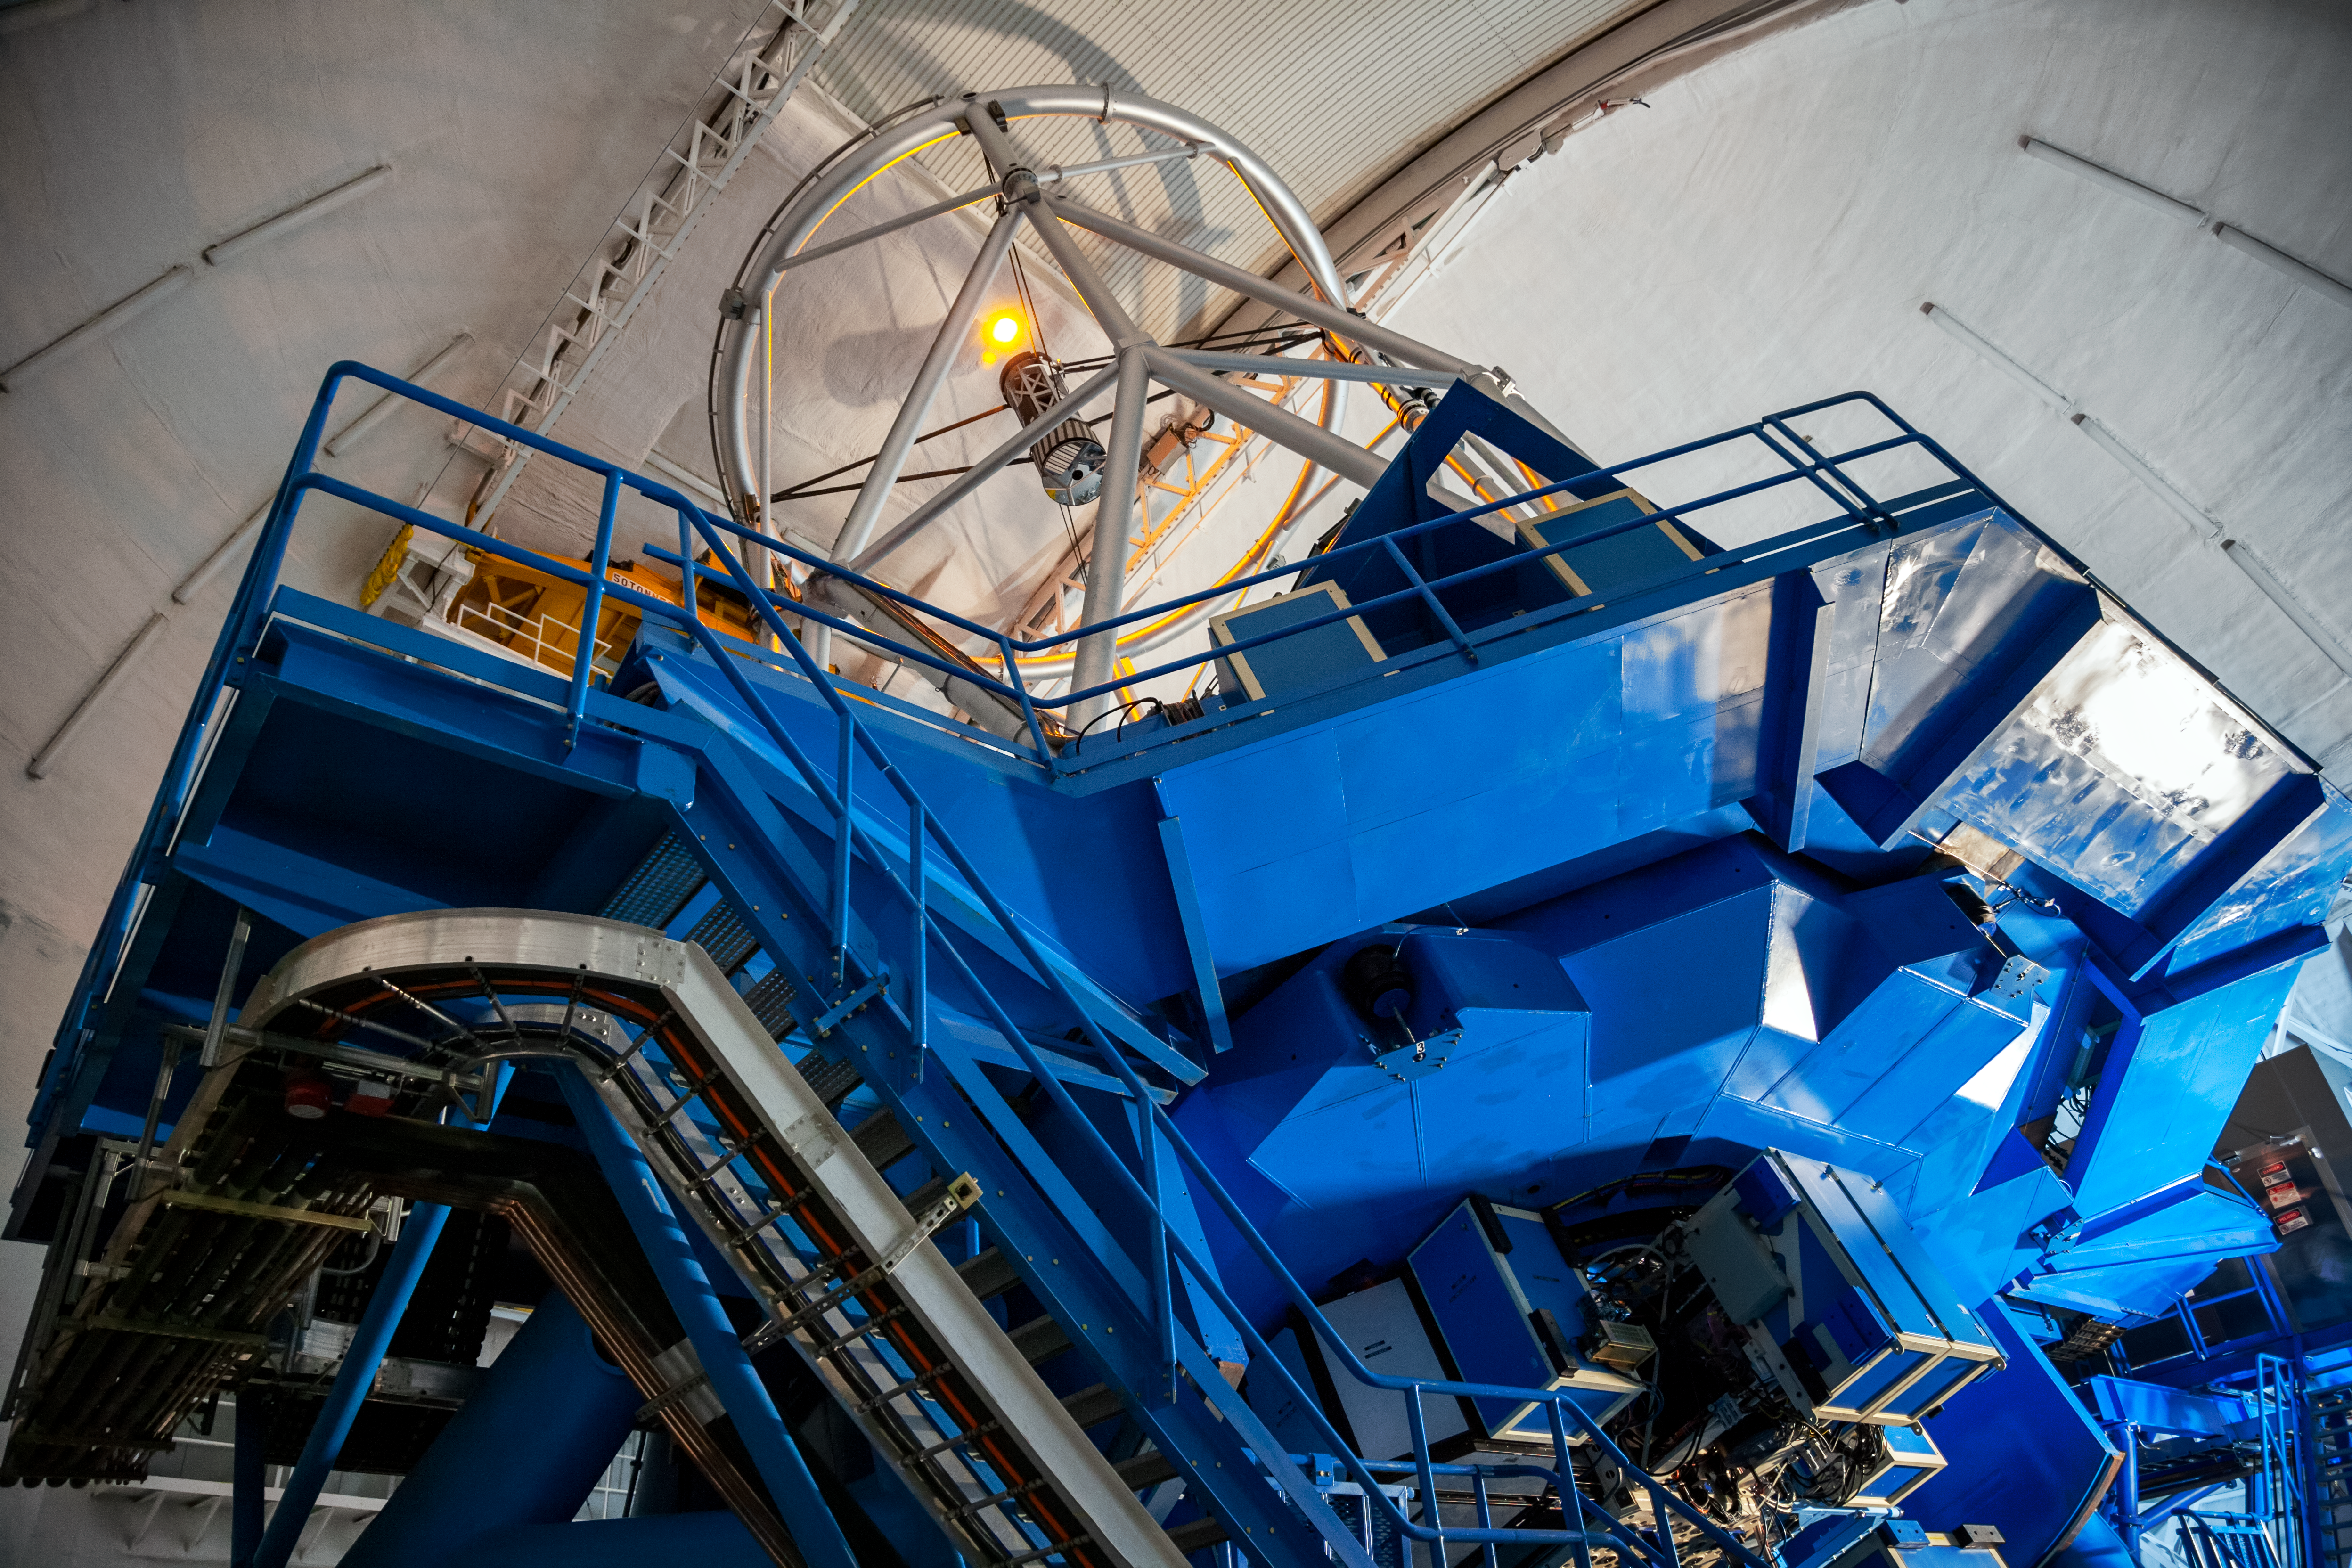

Gemini South interior

Gemini South interior, Cerro Pachón, Chile.

Credit: International Gemini Observatory/NOIRLab/NSF/AURA/M. Paredes